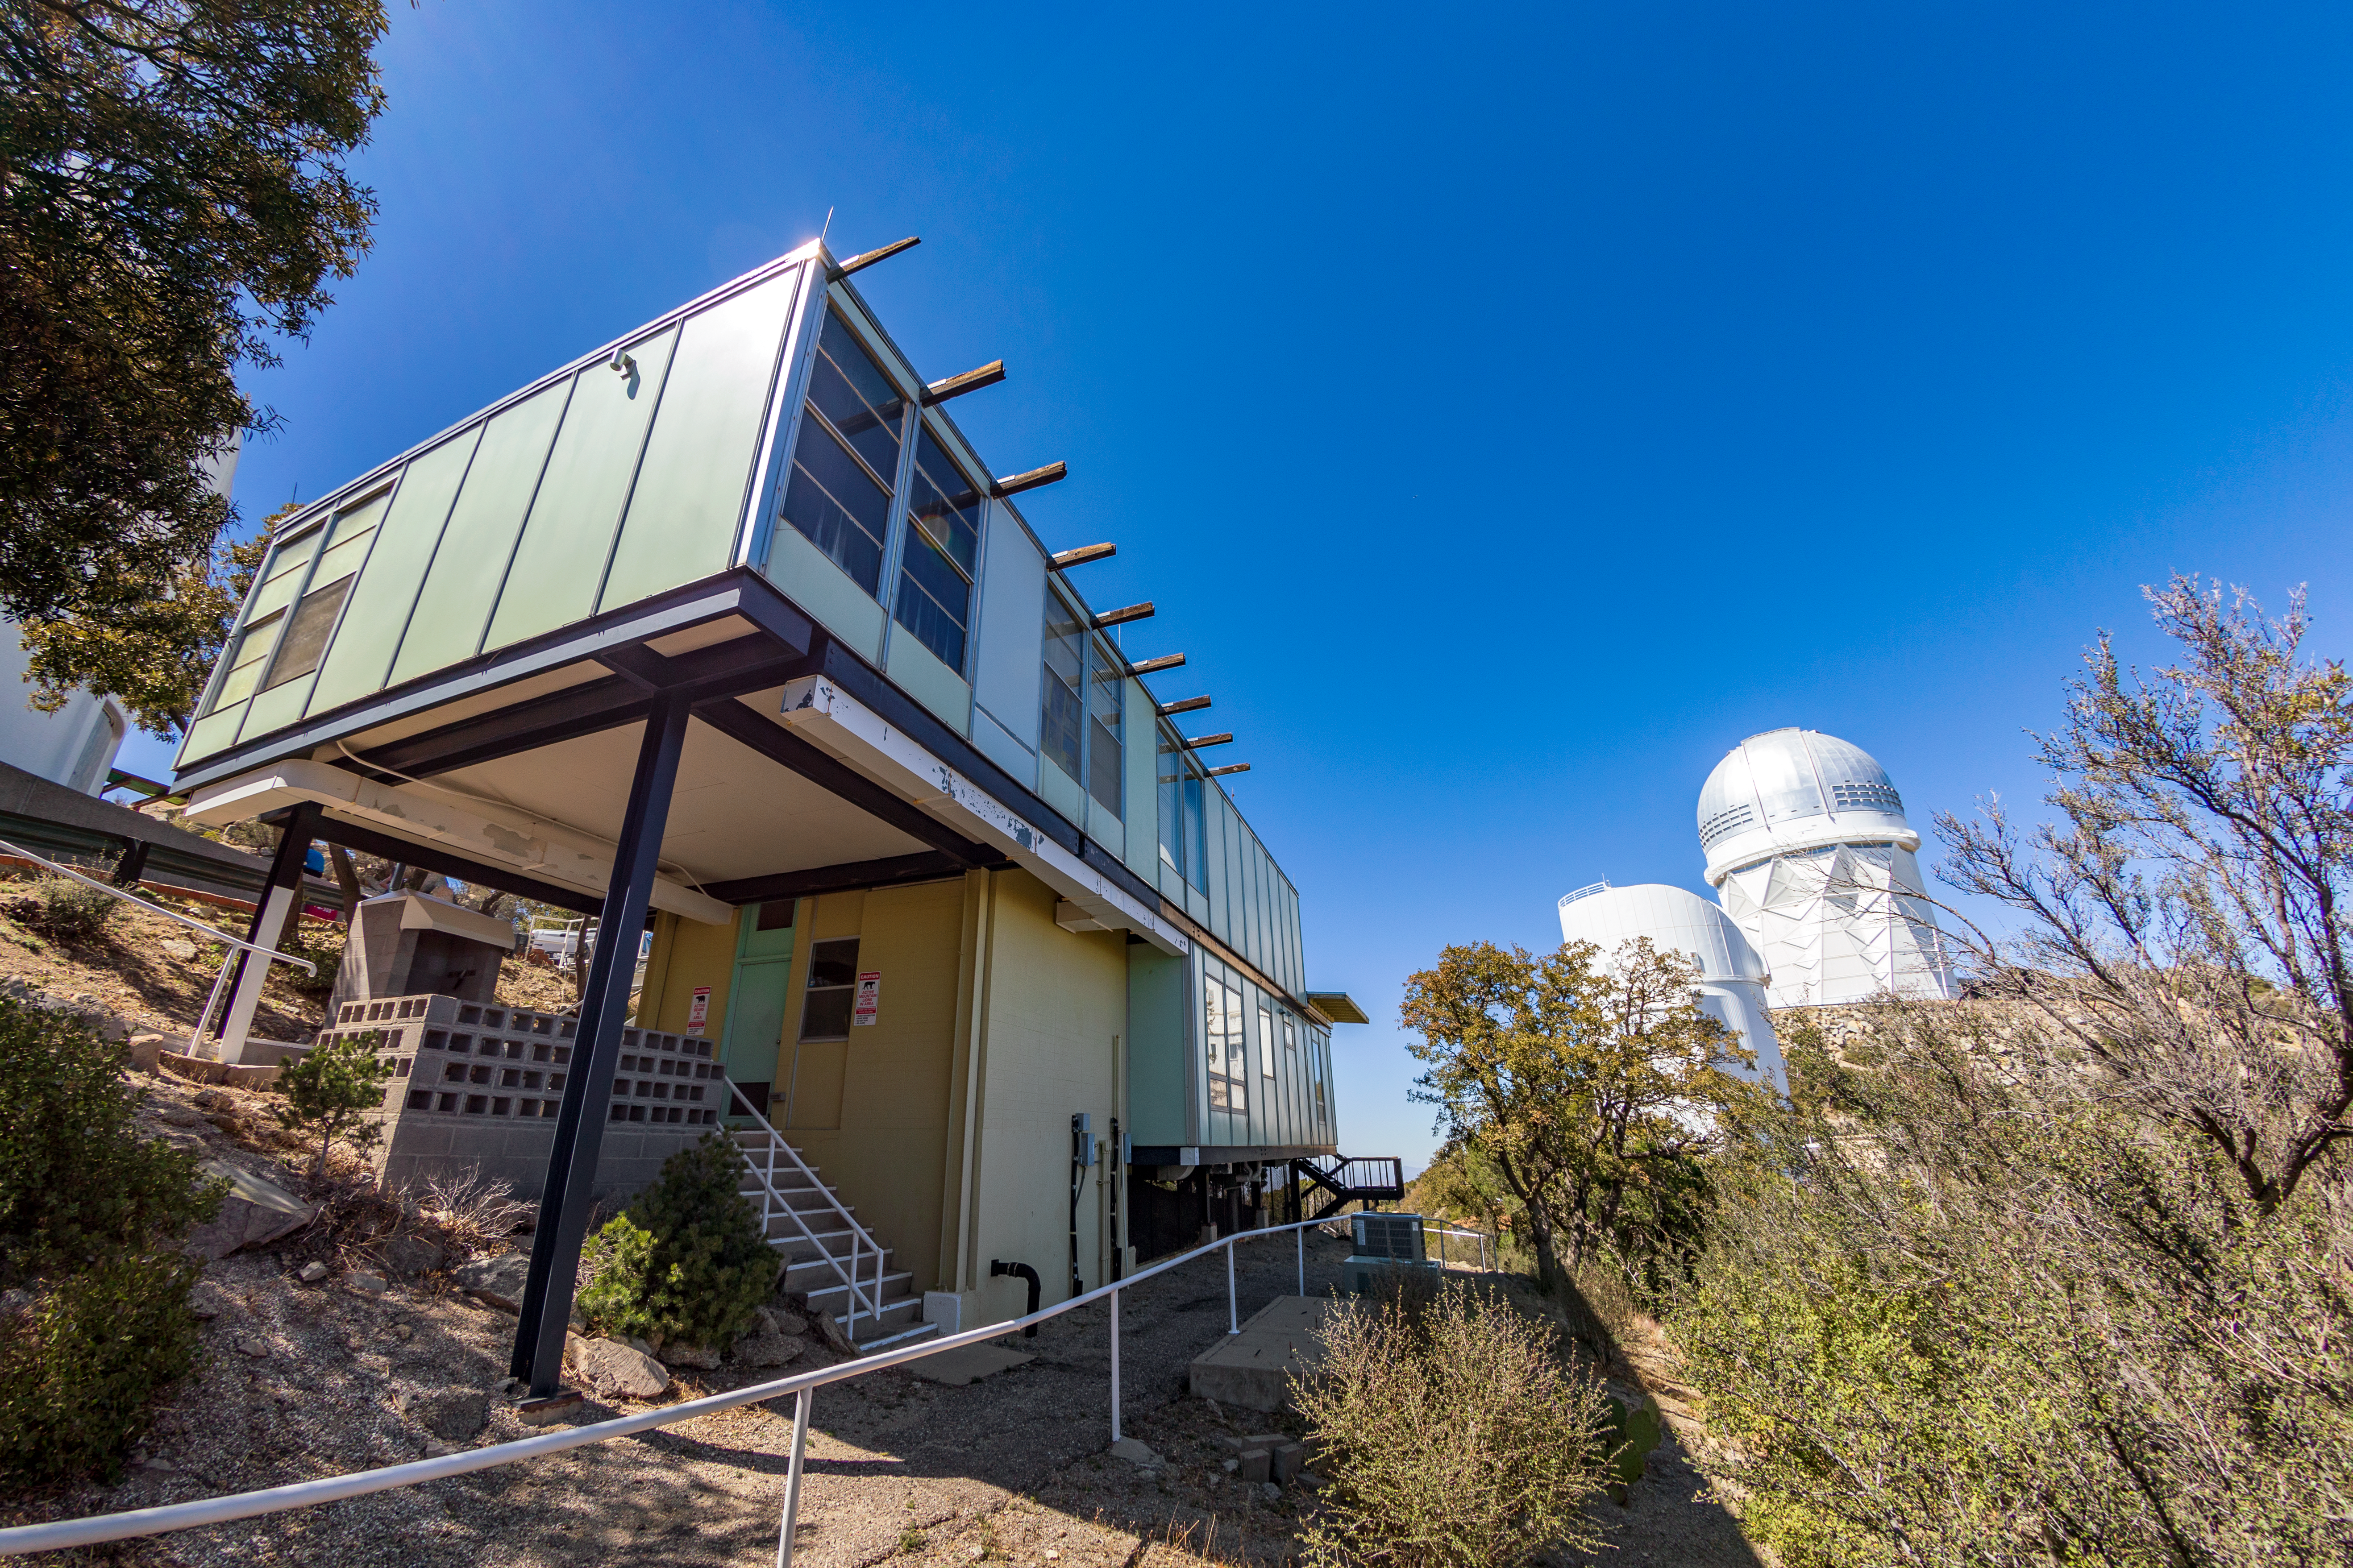

Kitt Peak Dormitories

The University of Arizona dormitories on Kitt Peak National Observatory in Arizona, with the Nicholas U. Mayall 4-meter Telescope and UArizona Bok 2.3-meter Telescope visible in the background.

Credit: KPNO/NOIRLab/NSF/AURA/T. Matsopoulos